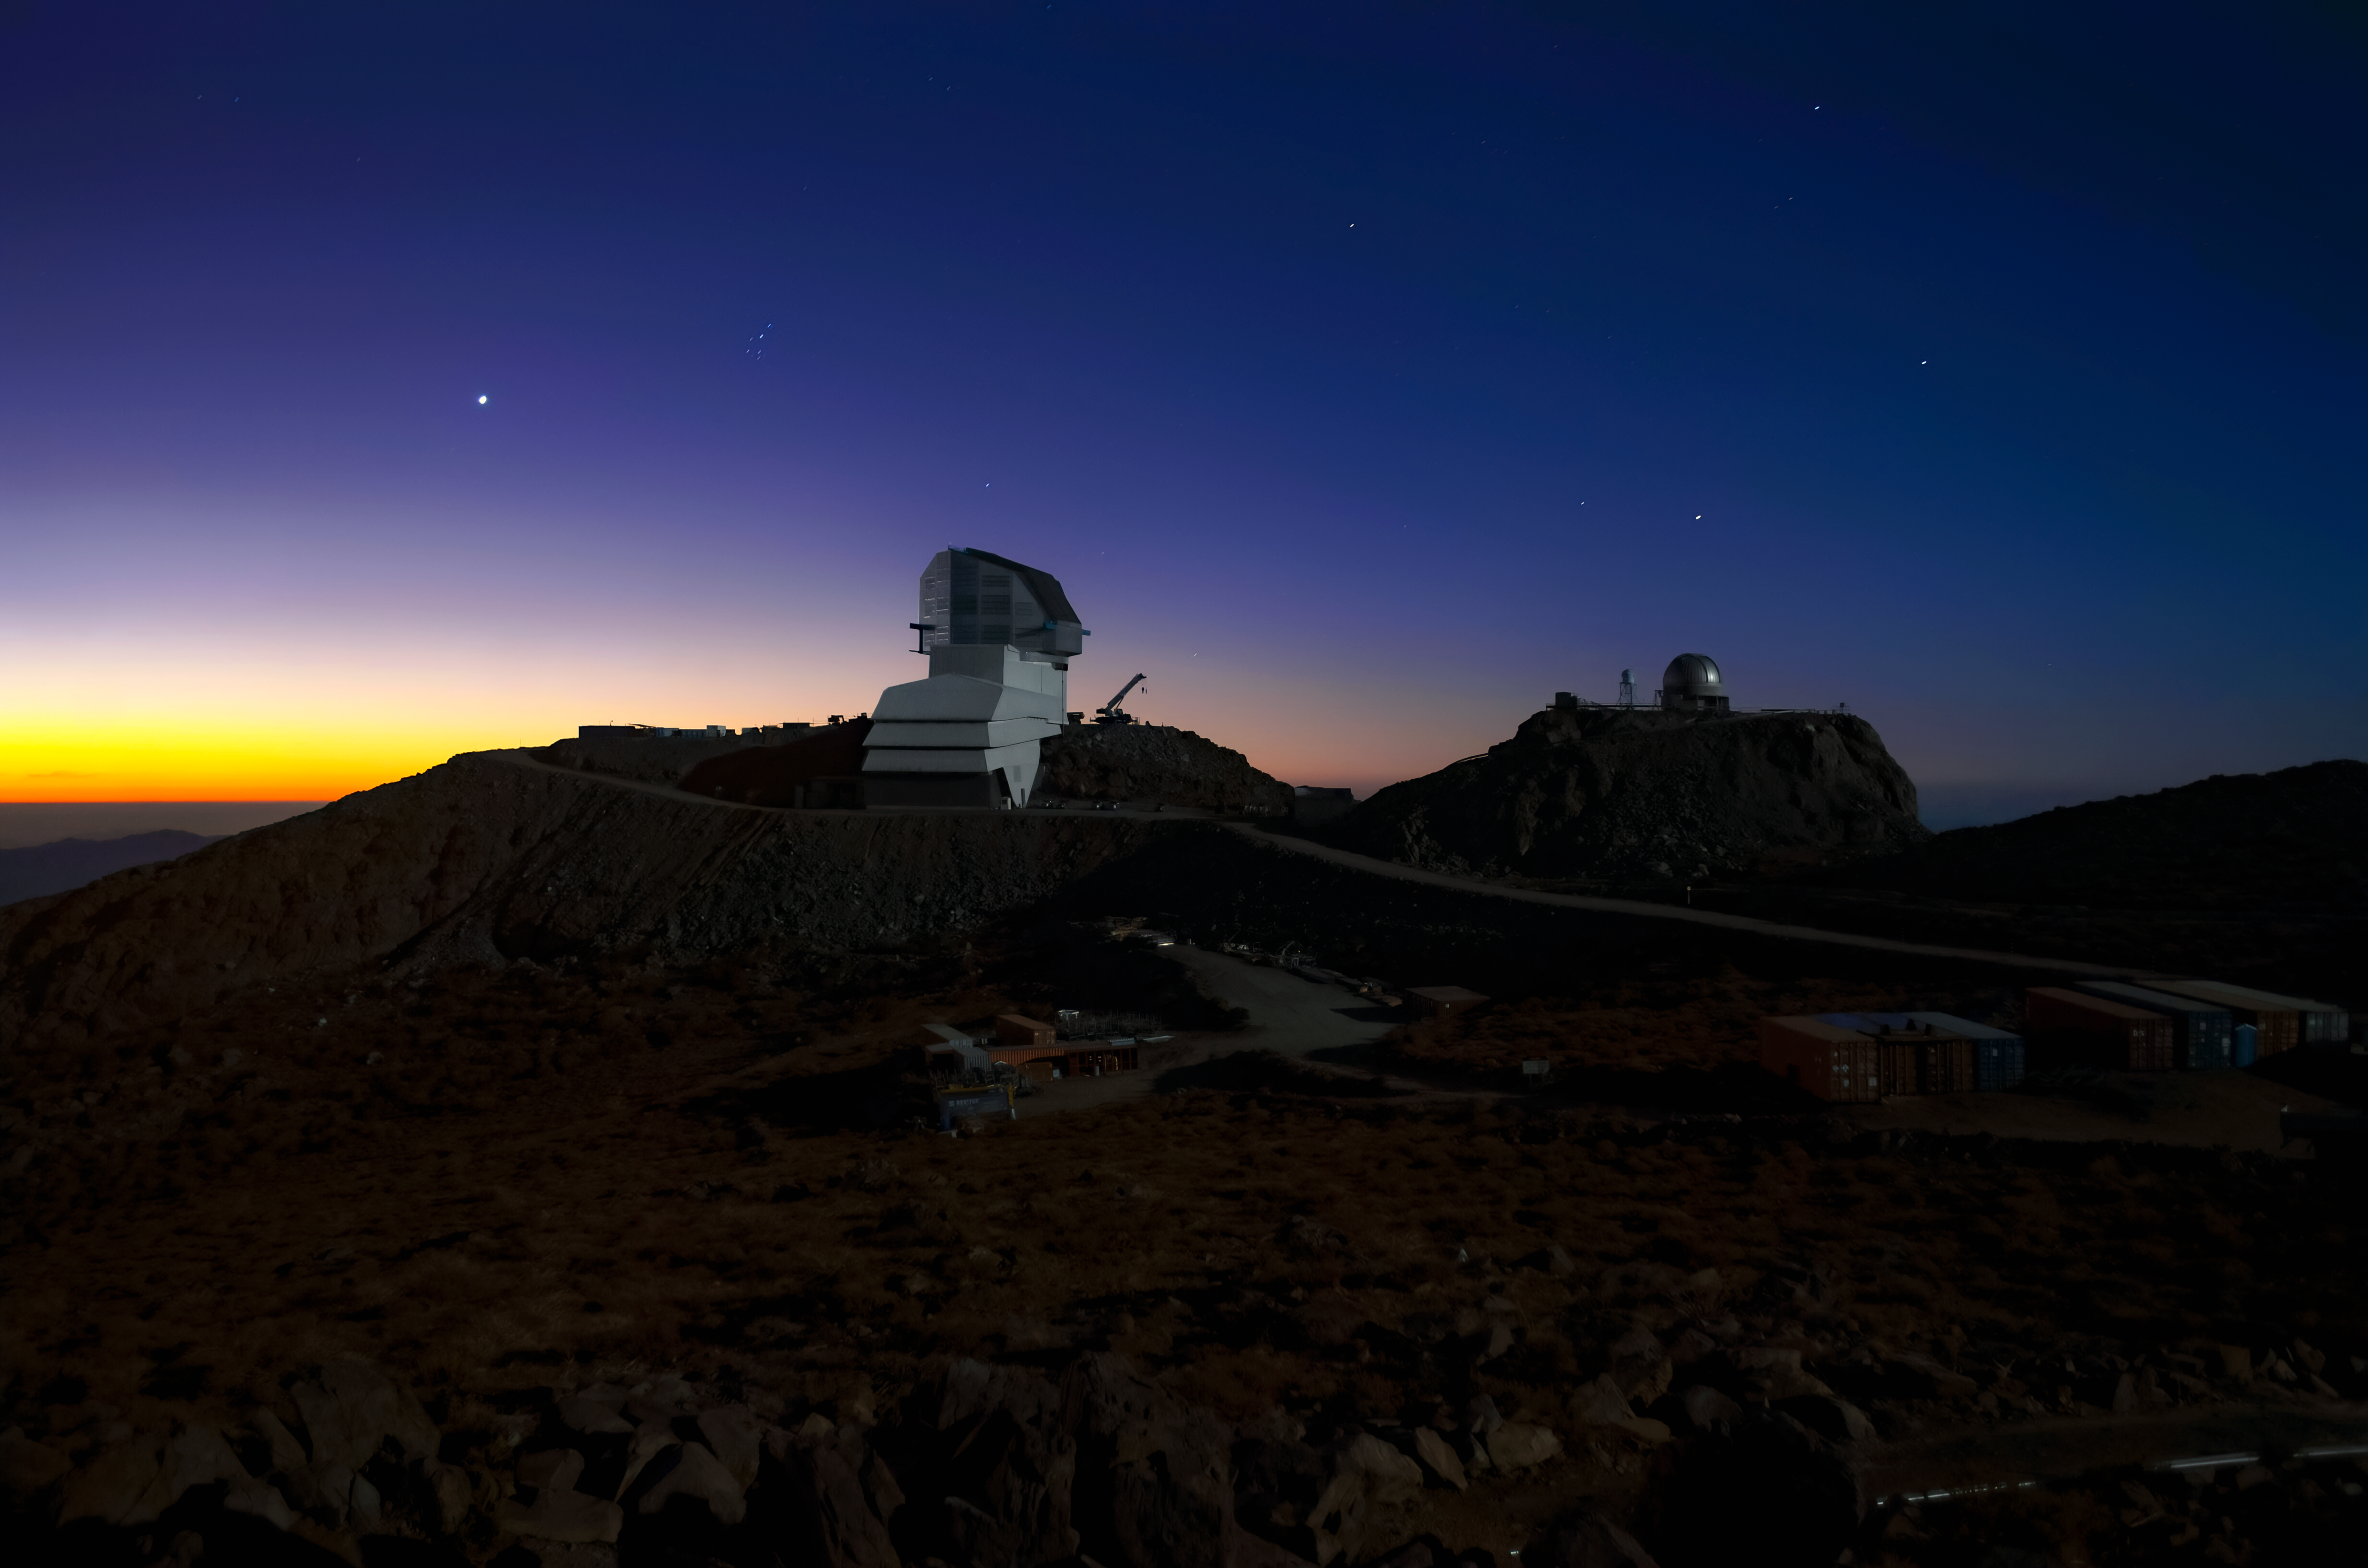

Rubin Observatory and Venus at sunset

Vera C. Rubin Observatory and Venus at sunset.

Credit: RubinObs/NOIRLab/SLAC/NSF/DOE/AURA